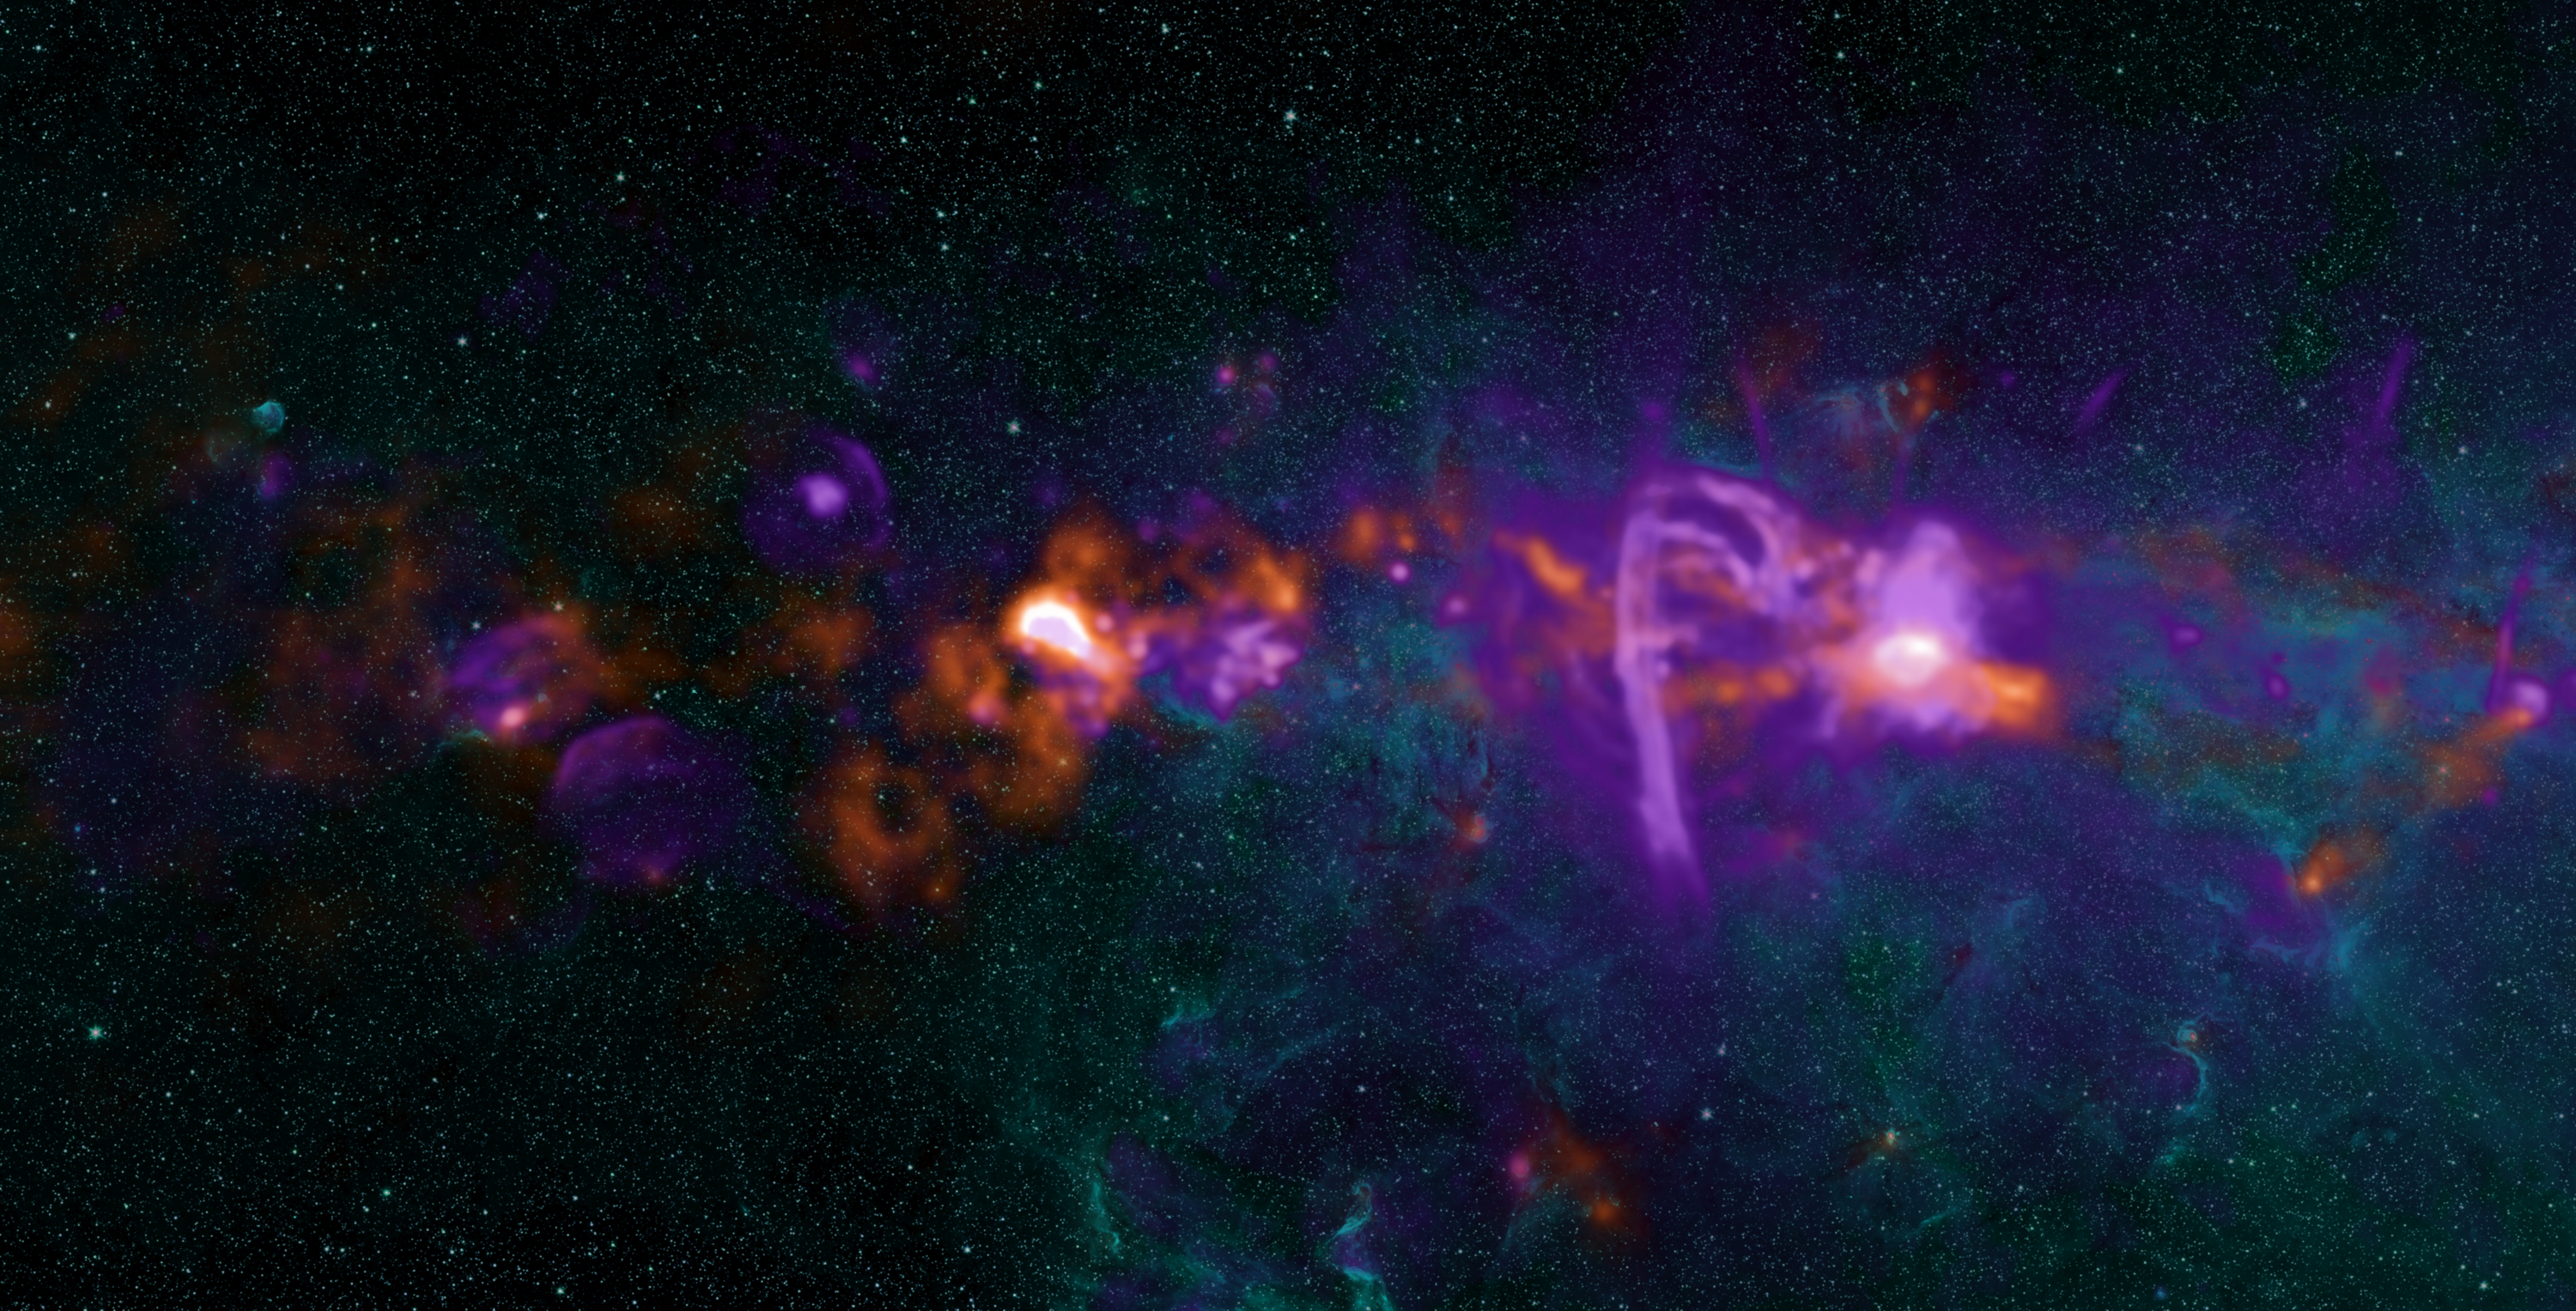

Stars Forming in our Galaxy's Heart

The Galactic Center and the surrounding Central Molecular Zone make up the most active star formation region in the Milky Way. Regions of molecular hydrogen (purple), seen by the Very Large Array (VLA), are illuminated by hot, massive stars, supernova remnants, and synchrotron emission. The Caltech Submillimeter Observatory observed cold (20-30 K) dust associated with molecular gas (orange). Some of this material will form stars within in the next few million years; the remainder will be blown away. The diffuse cyan and colored star images are from the Spitzer Space Observatory's Infrared Array Camera. The cyan is primarily emission from stars, the point sources, and from polycyclic aromatic hydrocarbons (PAHs), the diffuse component.

Credit: NRAO/AUI/NSF; Adam Ginsburg and John Bally (Univ of Colorado - Boulder), Farhad Yusef-Zadeh (Northwestern), Bolocam Galactic Plane Survey team; GLIMPSE II team